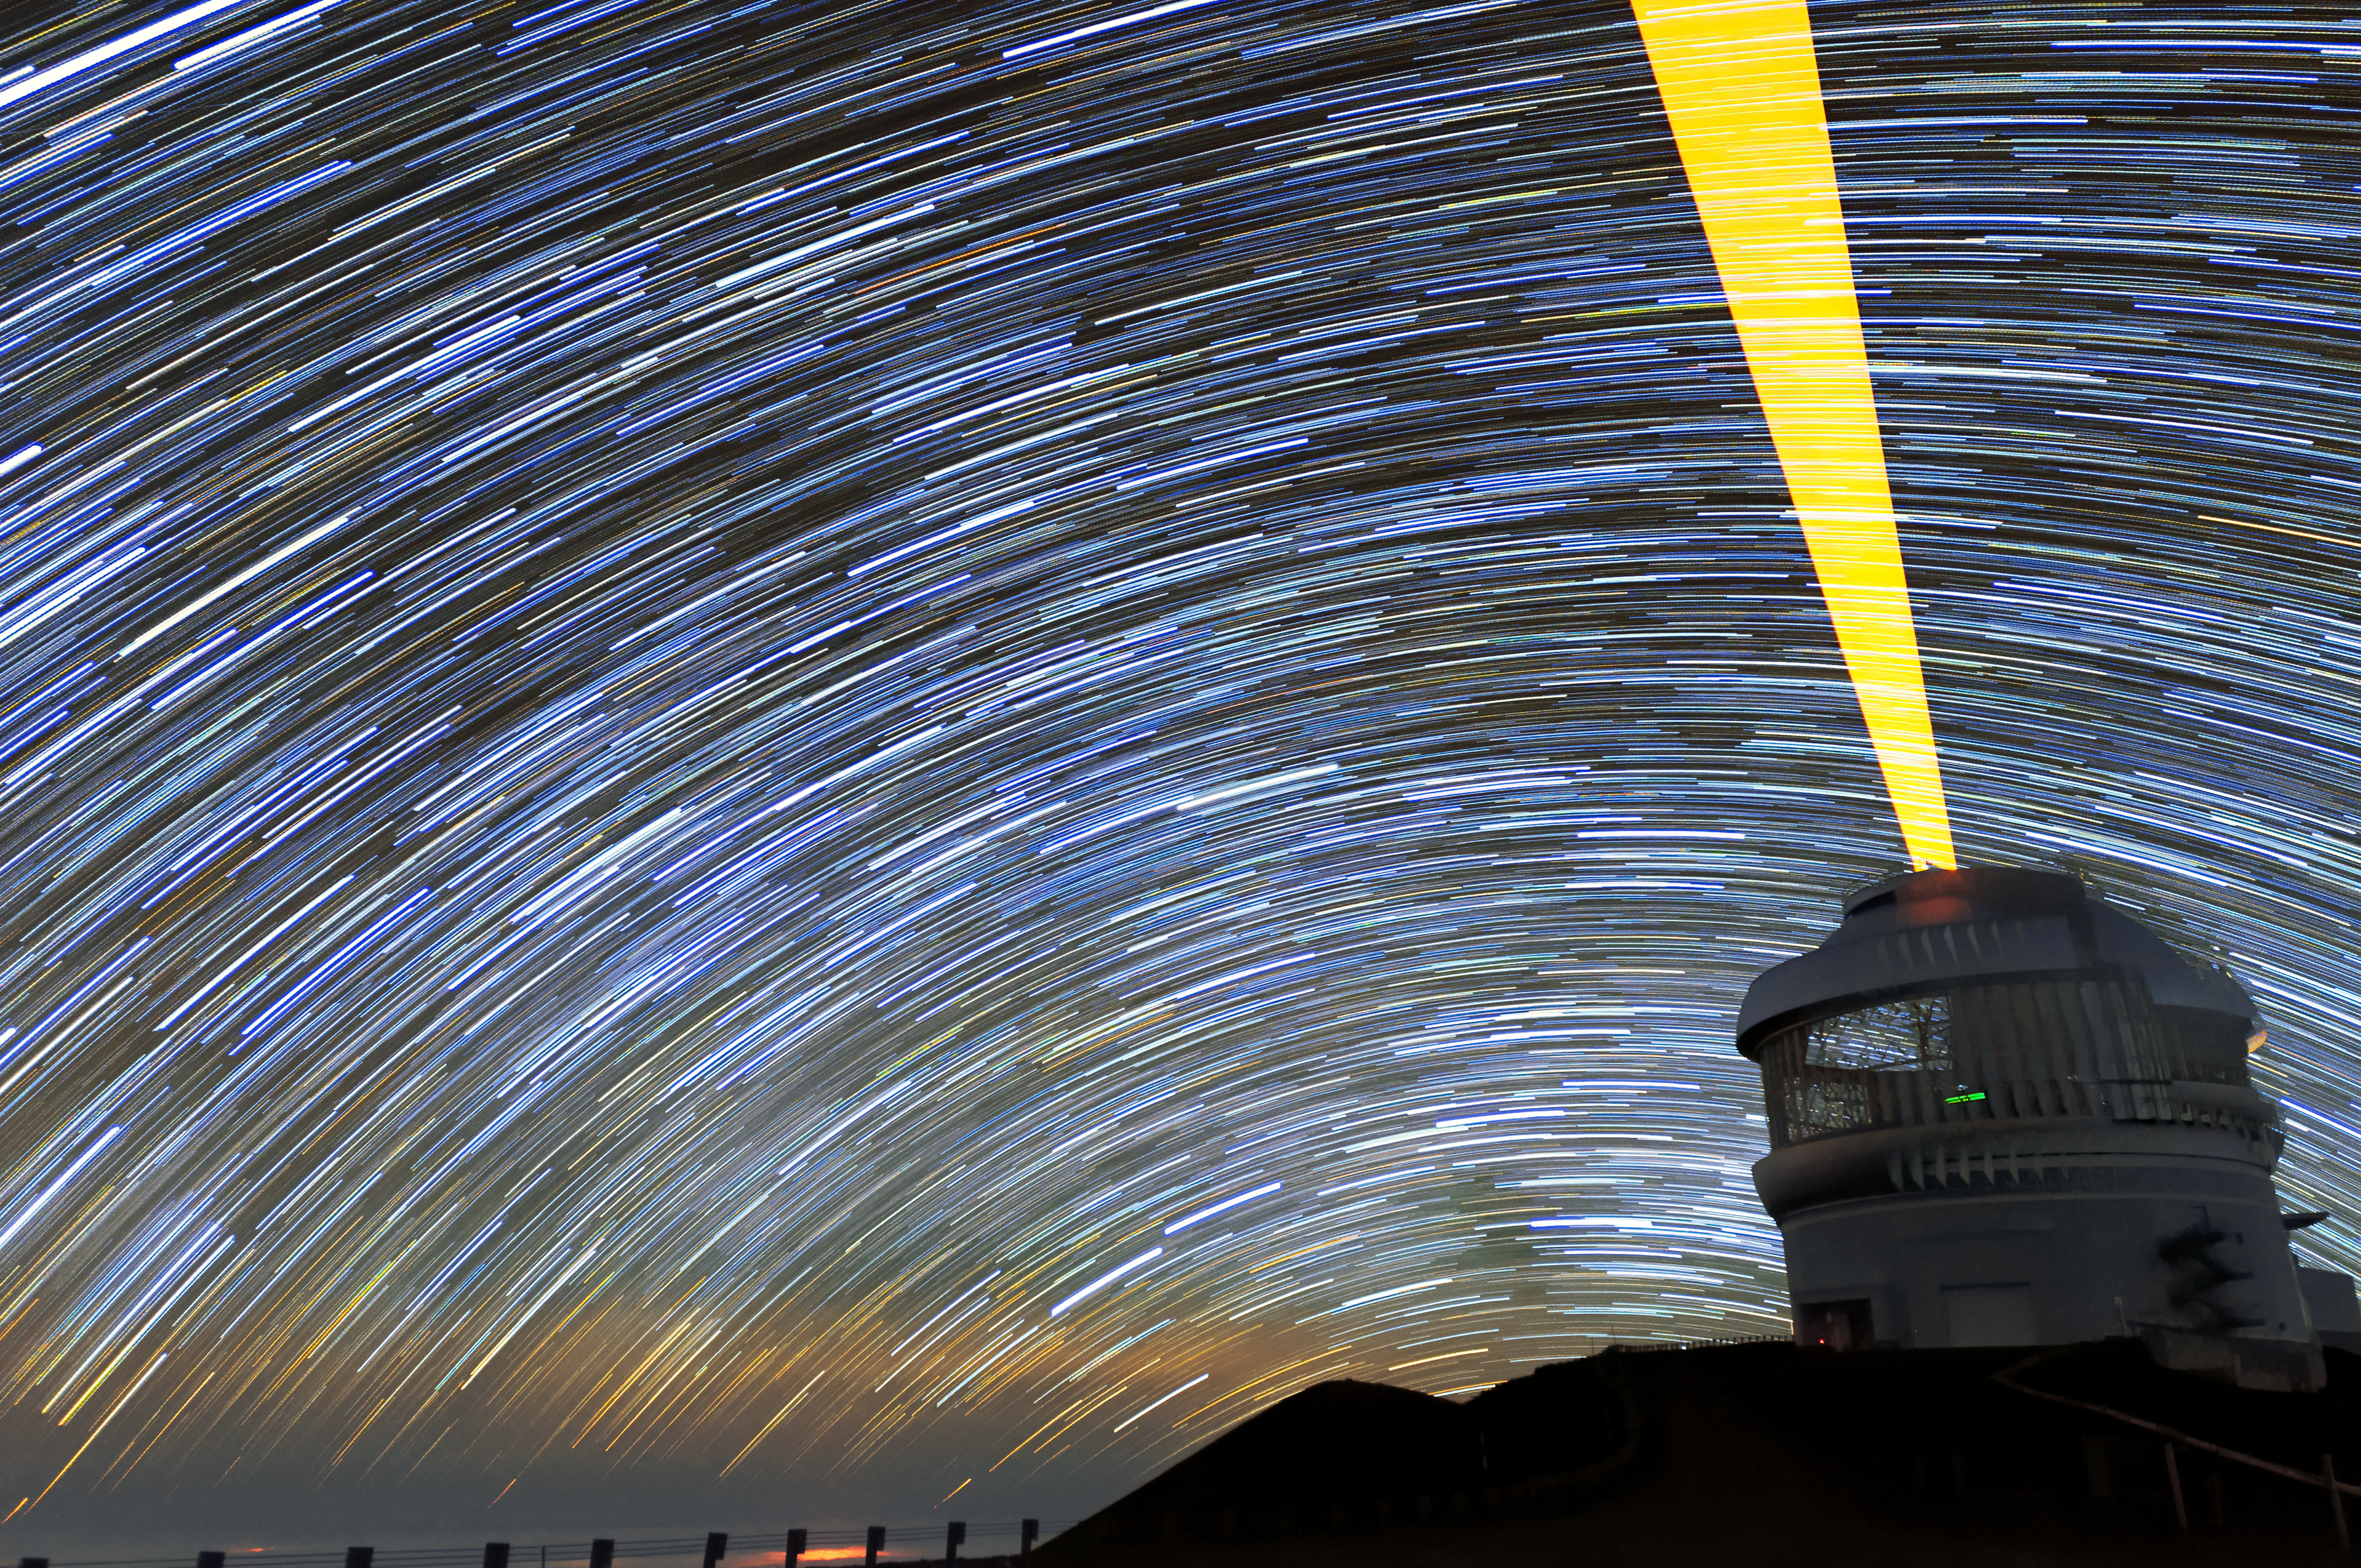

Seeing Stars

This photo might make you feel a little giddy, as though the sky is swirling around you. Gemini North — one of the two telescopes that make up the international Gemini Observatory, a Program of NSF NOIRLab — almost looks like a lighthouse, beaming bright light into a starry whirlpool. The effect, however, is not due to a single dynamic moment, but to the photographer’s using a long exposure to capture the apparent movement of the stars across the night sky.

The term “apparent movement” is appropriate, because of course the stars are not really sweeping across space in a uniform movement. Rather, the Earth’s rotation makes it appear that they do. The beam of light being emitted by Gemini North is also, in reality, not nearly so broad. It is actually an extremely narrow beam of light known as a laser guide star. The telescope uses the laser guide star to assess how much atmospheric turbulence is distorting the light which reaches the Earth from objects in space.

Credit: International Gemini Observatory/NOIRLab/NSF/AURA/J. Chu